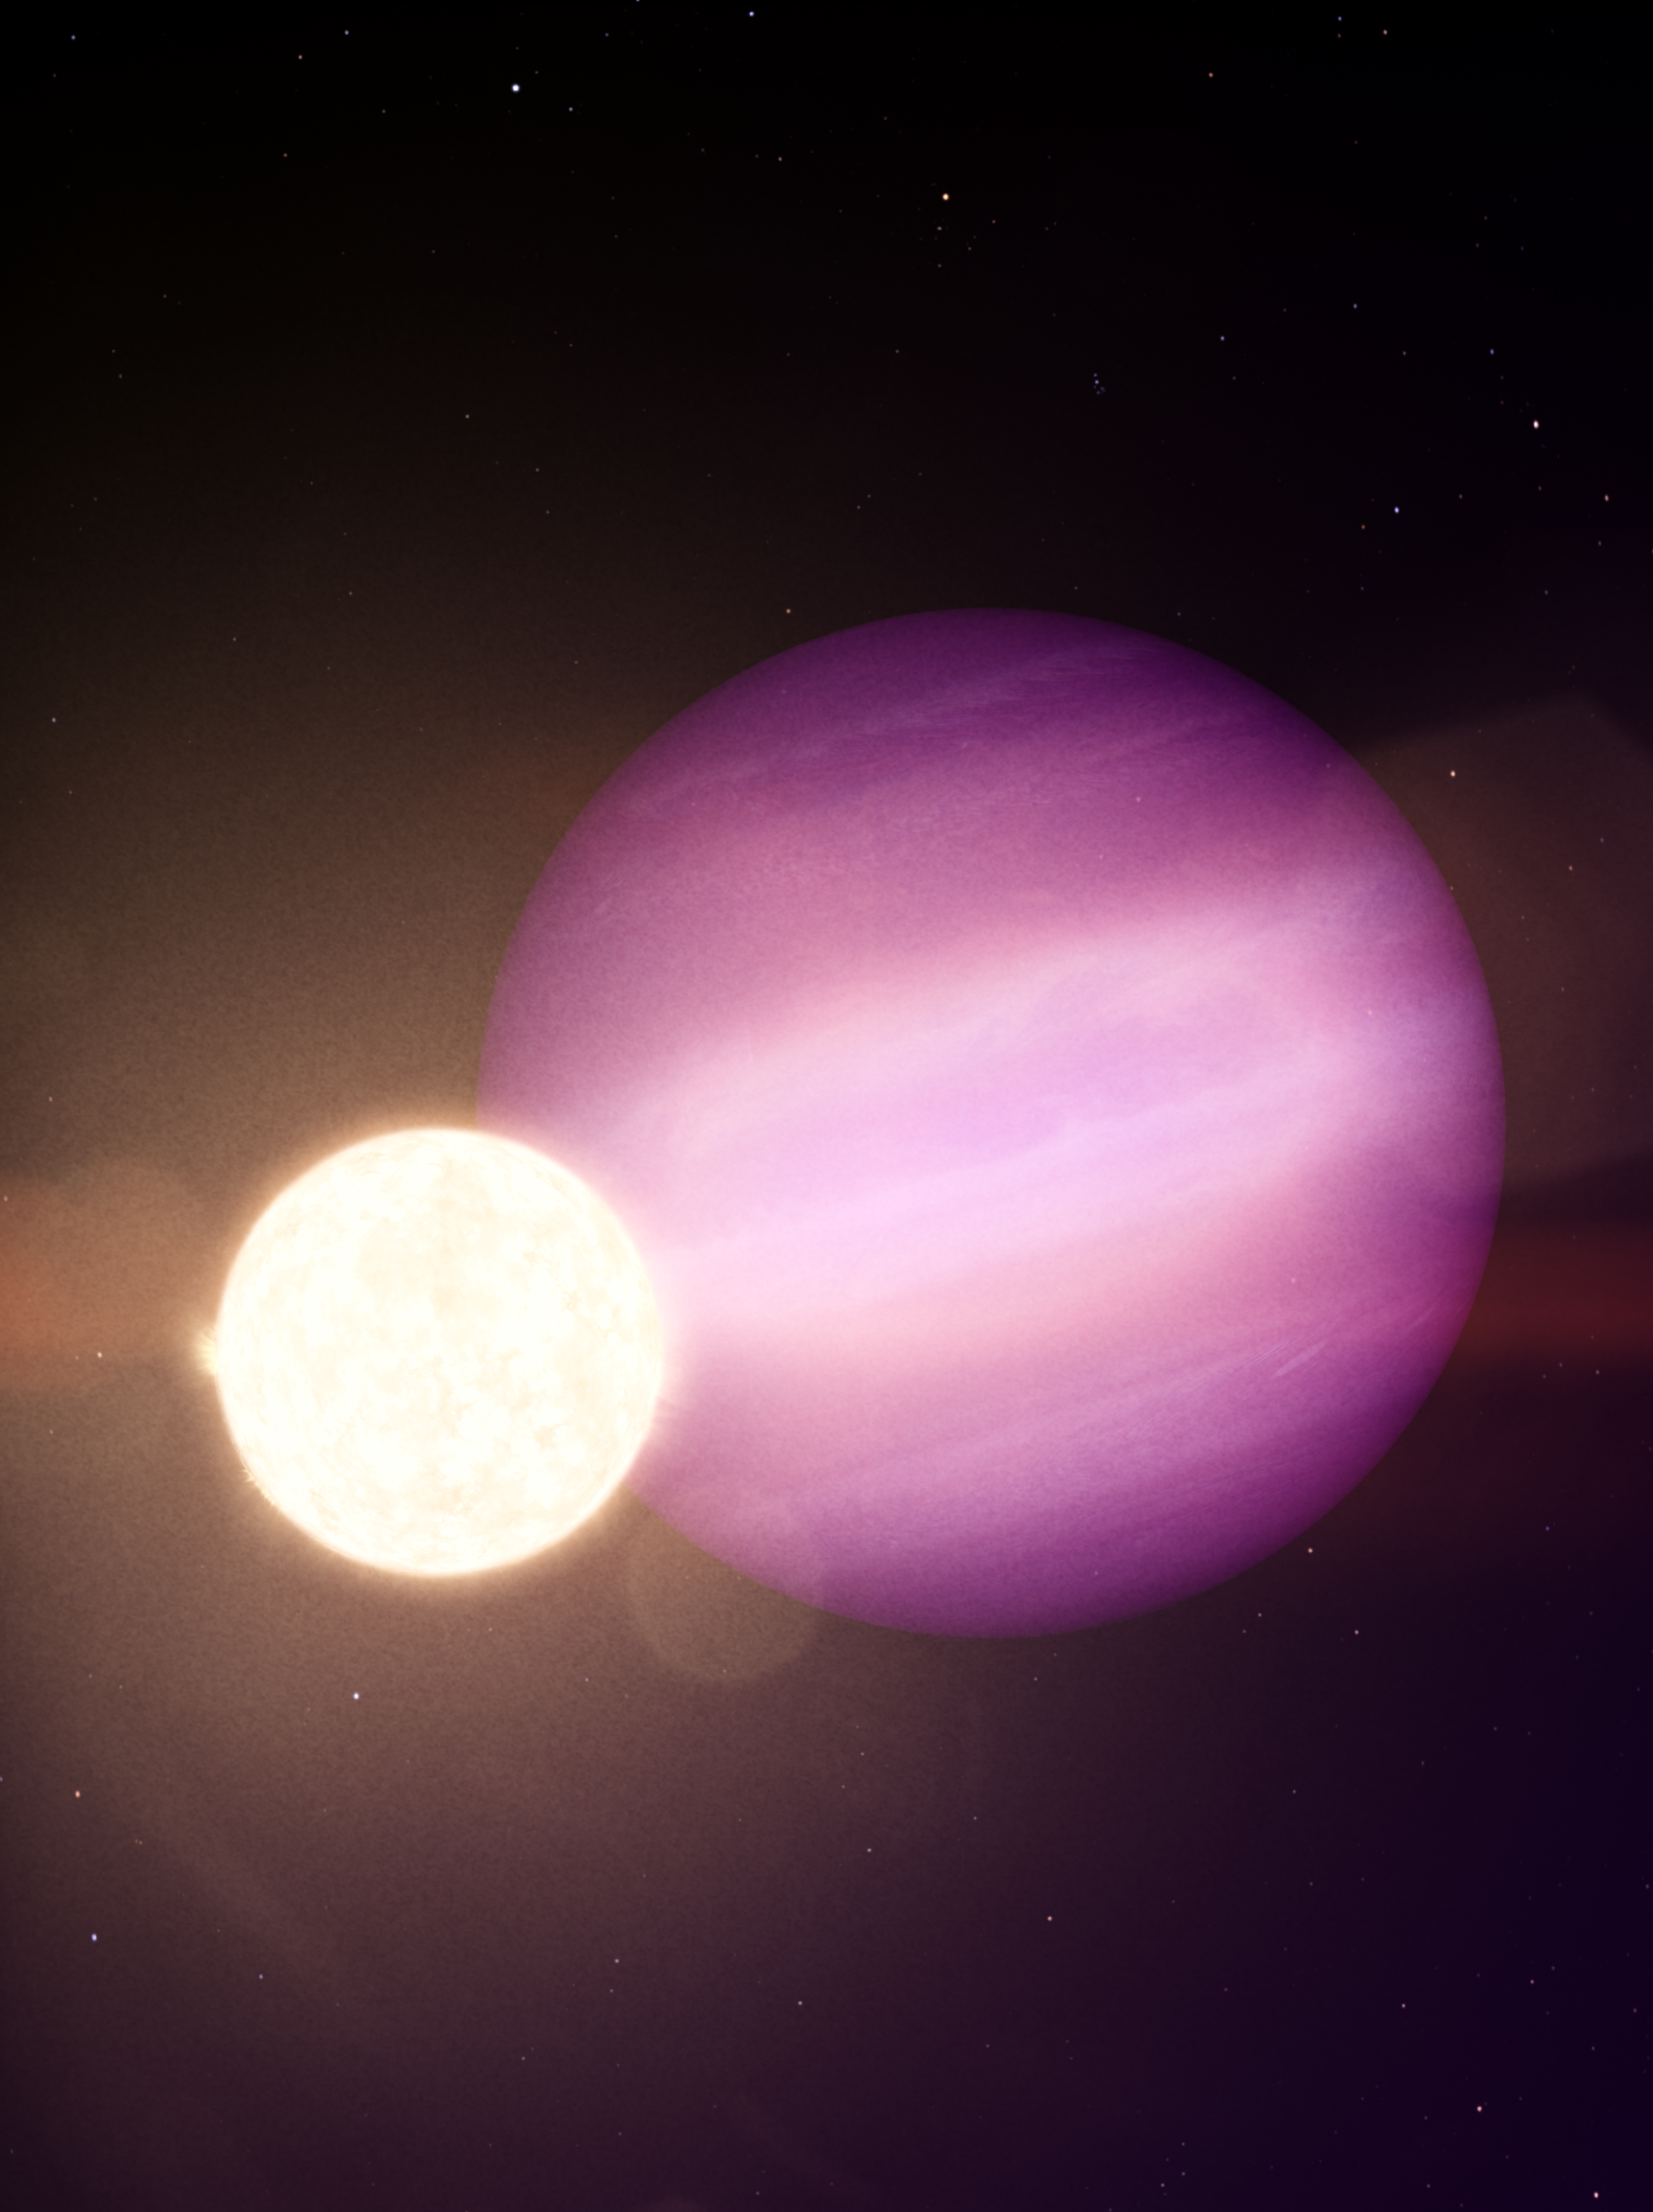

Artist’s impression of WD 1856b

In this illustration, WD 1856b, a giant planet, orbits its dim white dwarf star every day and a half.

Credit: NASA’s Goddard Space Flight Center